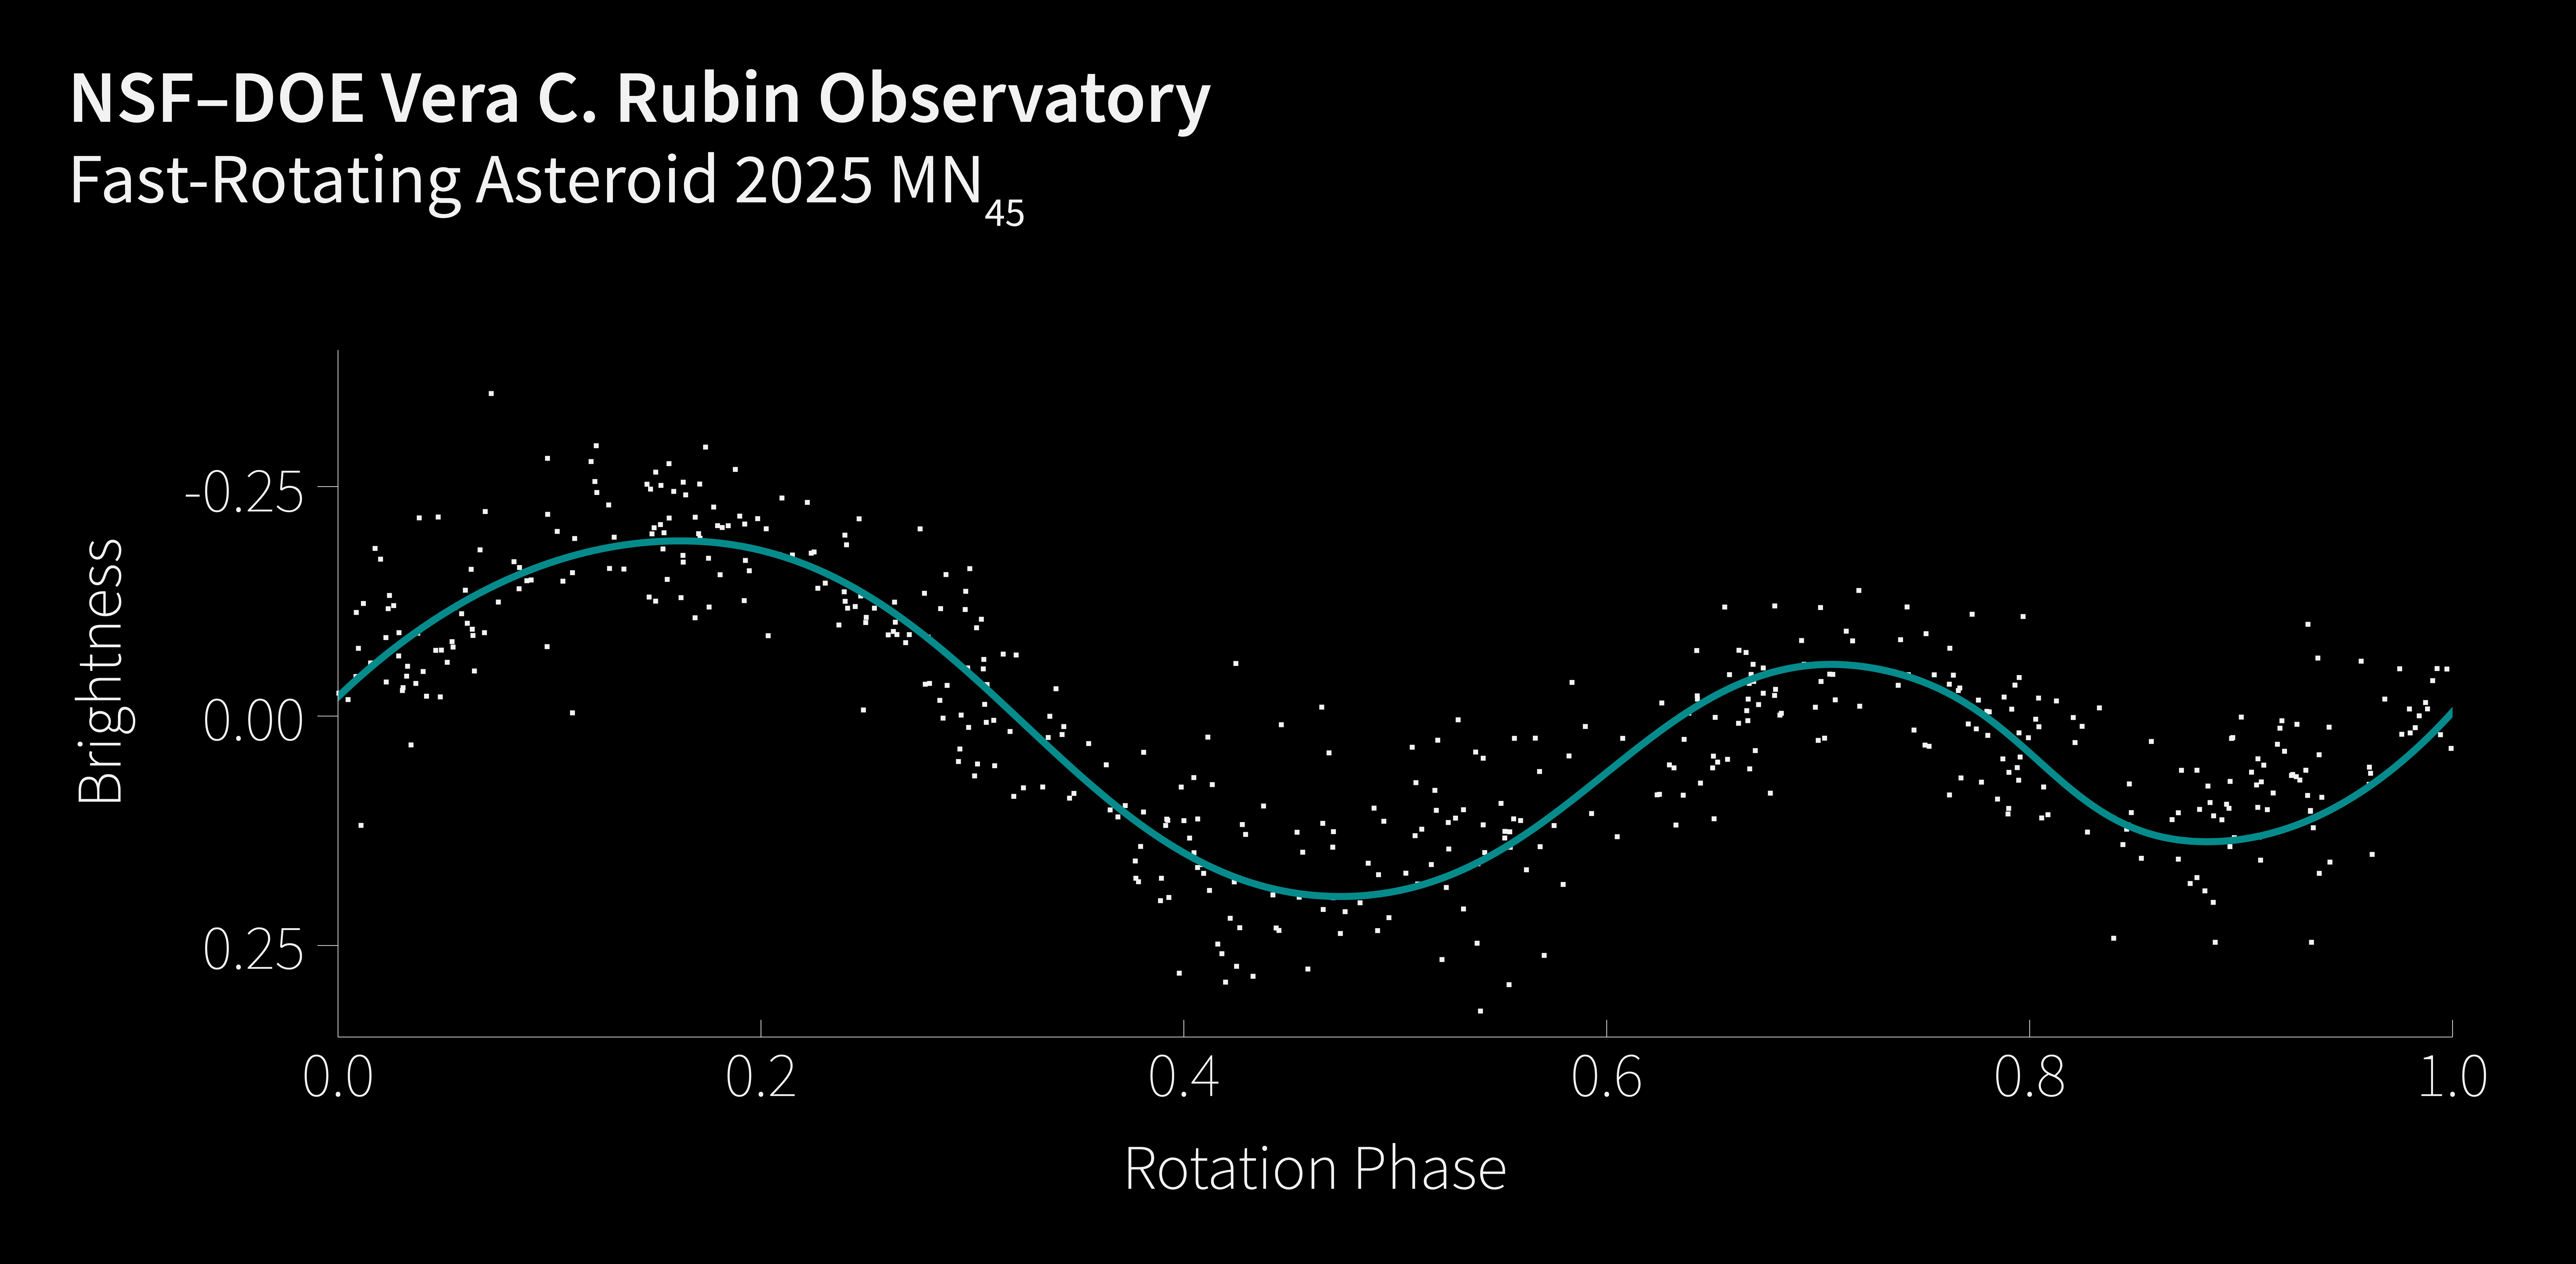

Asteroid 2025 MN45 lightcurve

The lightcurve of 2025 MN45 — the fastest-rotating asteroid with a diameter over 500 meters that scientists have ever found. The y-axis shows the asteroid’s brightness, and the x-axis shows its phase, or where it is in its rotation. When plotted, the resulting curve shows the asteroid's fluctuating brightness as it spins. Lightcurves can help scientists determine an asteroid's rotation period (the total time it takes to complete one rotation), size, shape, and surface properties.

The discovery of 2025 MN45 was made using data from NSF–DOE Vera C. Rubin Observatory, jointly funded by the U.S. National Science Foundation and the U.S. Department of Energy's Office of Science. The asteroid is about 710 meters (0.44 miles) in diameter, and it completes a full rotation every 1.88 minutes.

Credit: NSF–DOE Vera C. Rubin Observatory/NOIRLab/SLAC/AURA/J. Pollard Acknowledgement: PI: Sarah Greenstreet (NSF NOIRLab/Rubin Observatory)